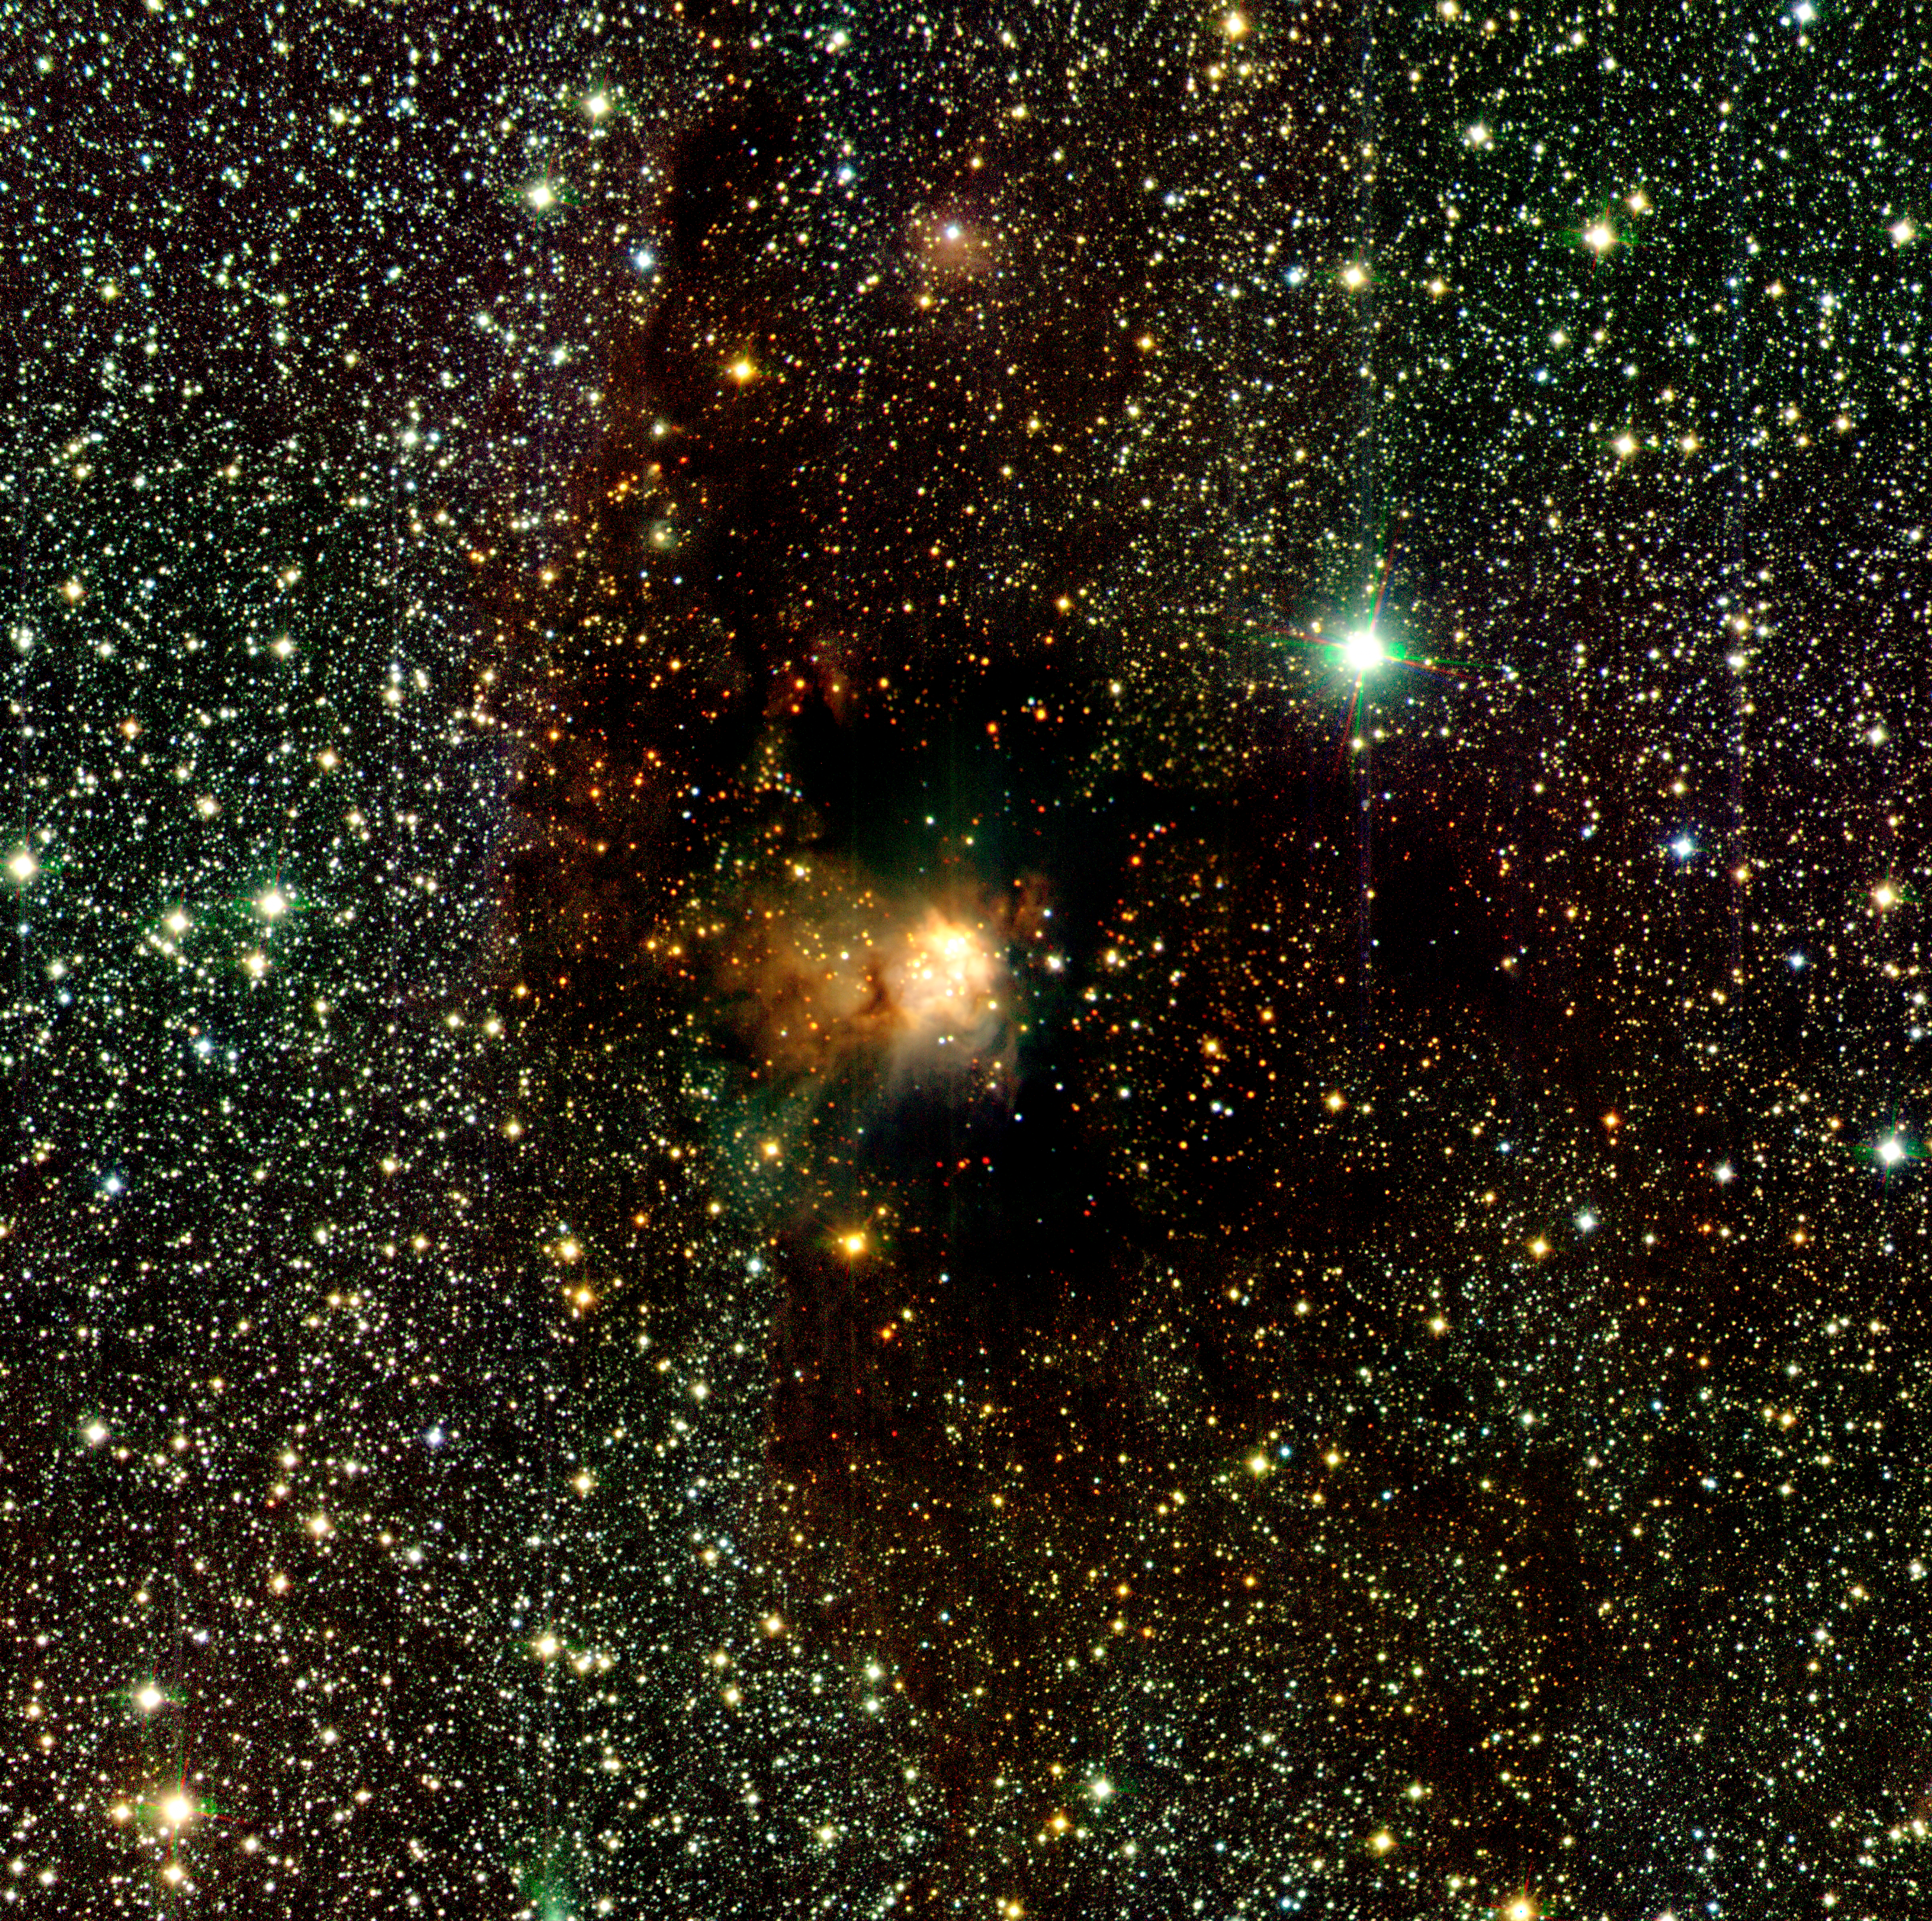

Infrared wide angle view of RCW 108

Image showing a unique, wide-field infrared view of the region around IRAS 16362-4845, an "emission" nebula that shines by its own light. It is situated within a dark cloud in a Milky Way region (the "RCW 108 complex") at a distance of about 4,000 light-years in the direction of the Southern constellation of Ara (the Altar). The dark cloud is seen silhouetted against the rich background of stars in the Milky Way, whose light is blocked by the dust particles in the cloud. The photo is based on approx. 600 individual exposures with the SOFI instrument at the 3.58-m ESO New Technology Telescope (NTT). The field-of-view measures about 13 x 13 arcmin^2, coresponding to 17 x 17 light-years^2.

Technical information: this image was obtained in February 2000 by means of SOFI, the infrared camera and spectrograph at the ESO 3.58-m New Technology Telescope (NTT). The image is a mosaic that was prepared by combining 33 overlapping frames, taken in each of the J (wavelength 1.25 µm; here rendered as blue), H (1.65 µm; green) and K (2.2 µm; red) infrared filters. Each individual frame is in turn a stack of six frames totaling 12 sec exposure time, with the exception of the one covering the center of the region which is 15 times longer in order to increase the sensitivity around the central emission nebula (an HII region). The total area imaged is 12.8 x 12.8 arcmin^2, using SOFI in its normal resolution mode with 0.29 arcsec pixels and a field of about 5 arcmin. Thus the field shown here is about 6.6 times the field-of-view in a single SOFI frame. Five-sigma detection limits in the least-exposed areas of the image are typically J=18.6, H=17.7, K=17.2 mag. The image quality is between 0.6 and 0.7 arcsec for the different filters over most of the field. North is up and East is left.

Credit: ESO